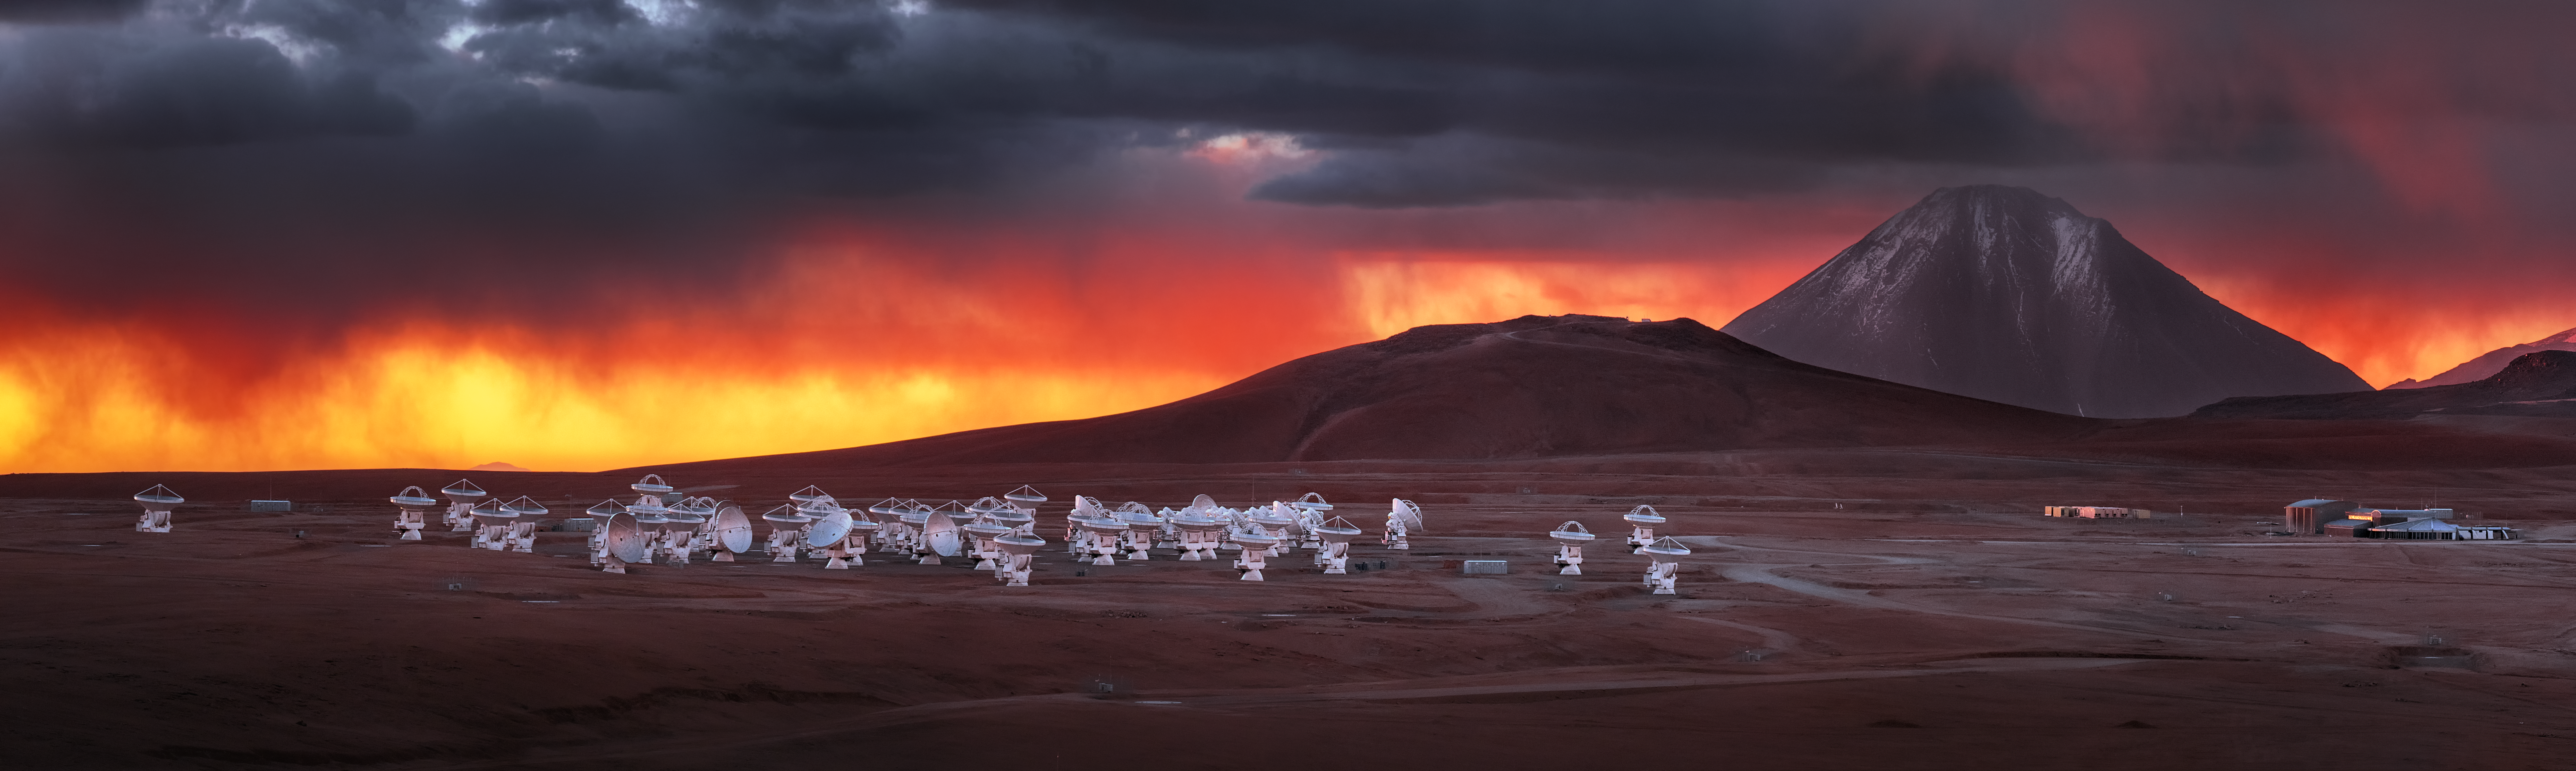

ALMA's dramatic surroundings

ALMA is a revolutionary astronomical telescope, comprising an array of 66 giant antennas observing millimetre and submillimetre wavelengths. It is situated on the breathtaking Chajnantor Plateau, at an altitude of 5000 metres in the Chilean Andes. Chajnantor means "place of departure" in the Kunza language of the Atacameño people that lived there and named this plateau.

Credit: Y. Beletsky/ESO